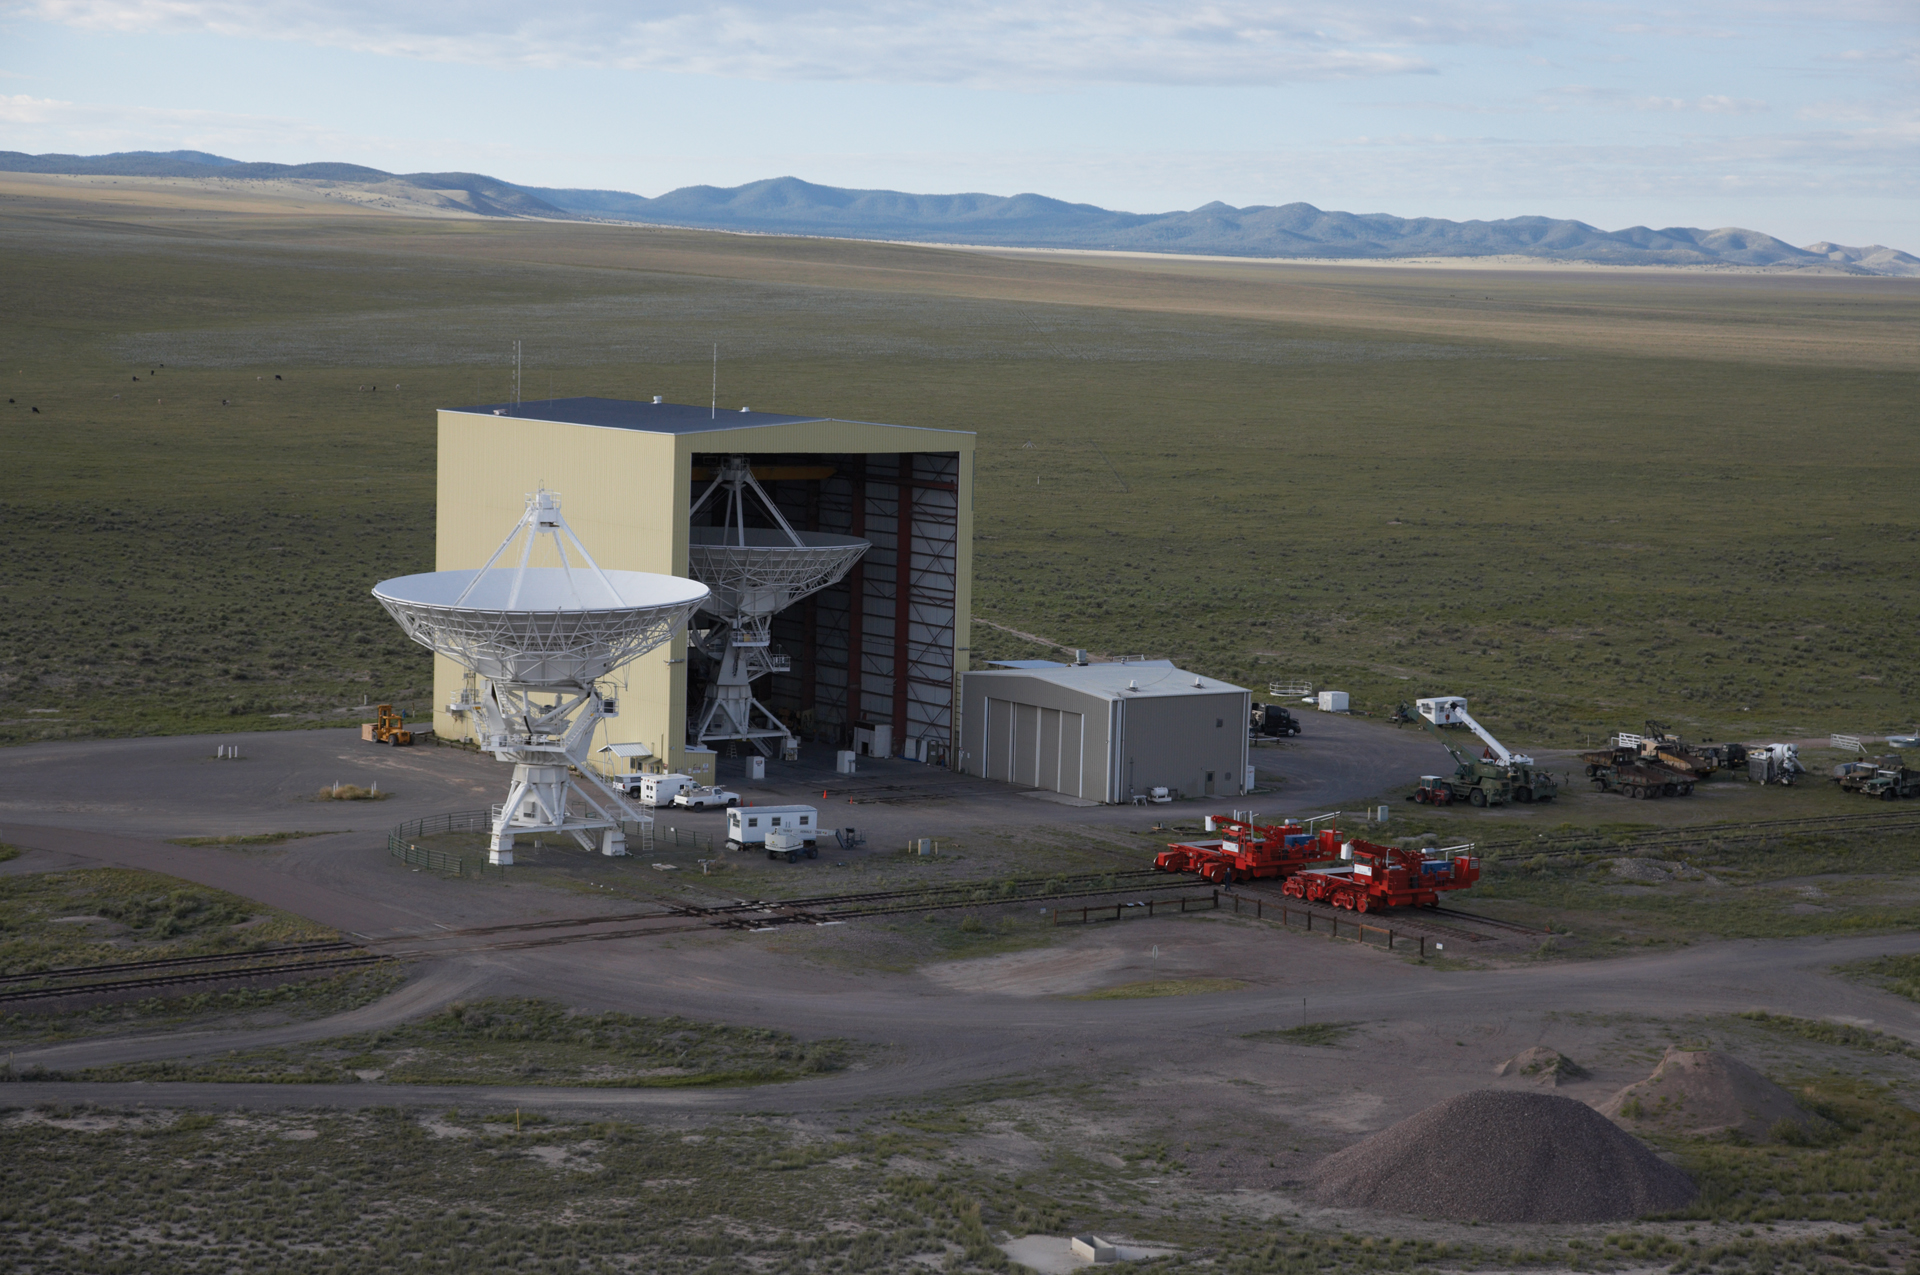

The VLA Barn and its Transporters

In this aerial view taken at the Very Large Array, the Antenna Assembly Building (known as The Barn) is occupied with the 28th (spare) antenna. Another antenna sits on the Master Pad, the testing station just outside the Barn. Both of the orange Antenna Transporters are parked outside.

Credit: NRAO/AUI/NSF